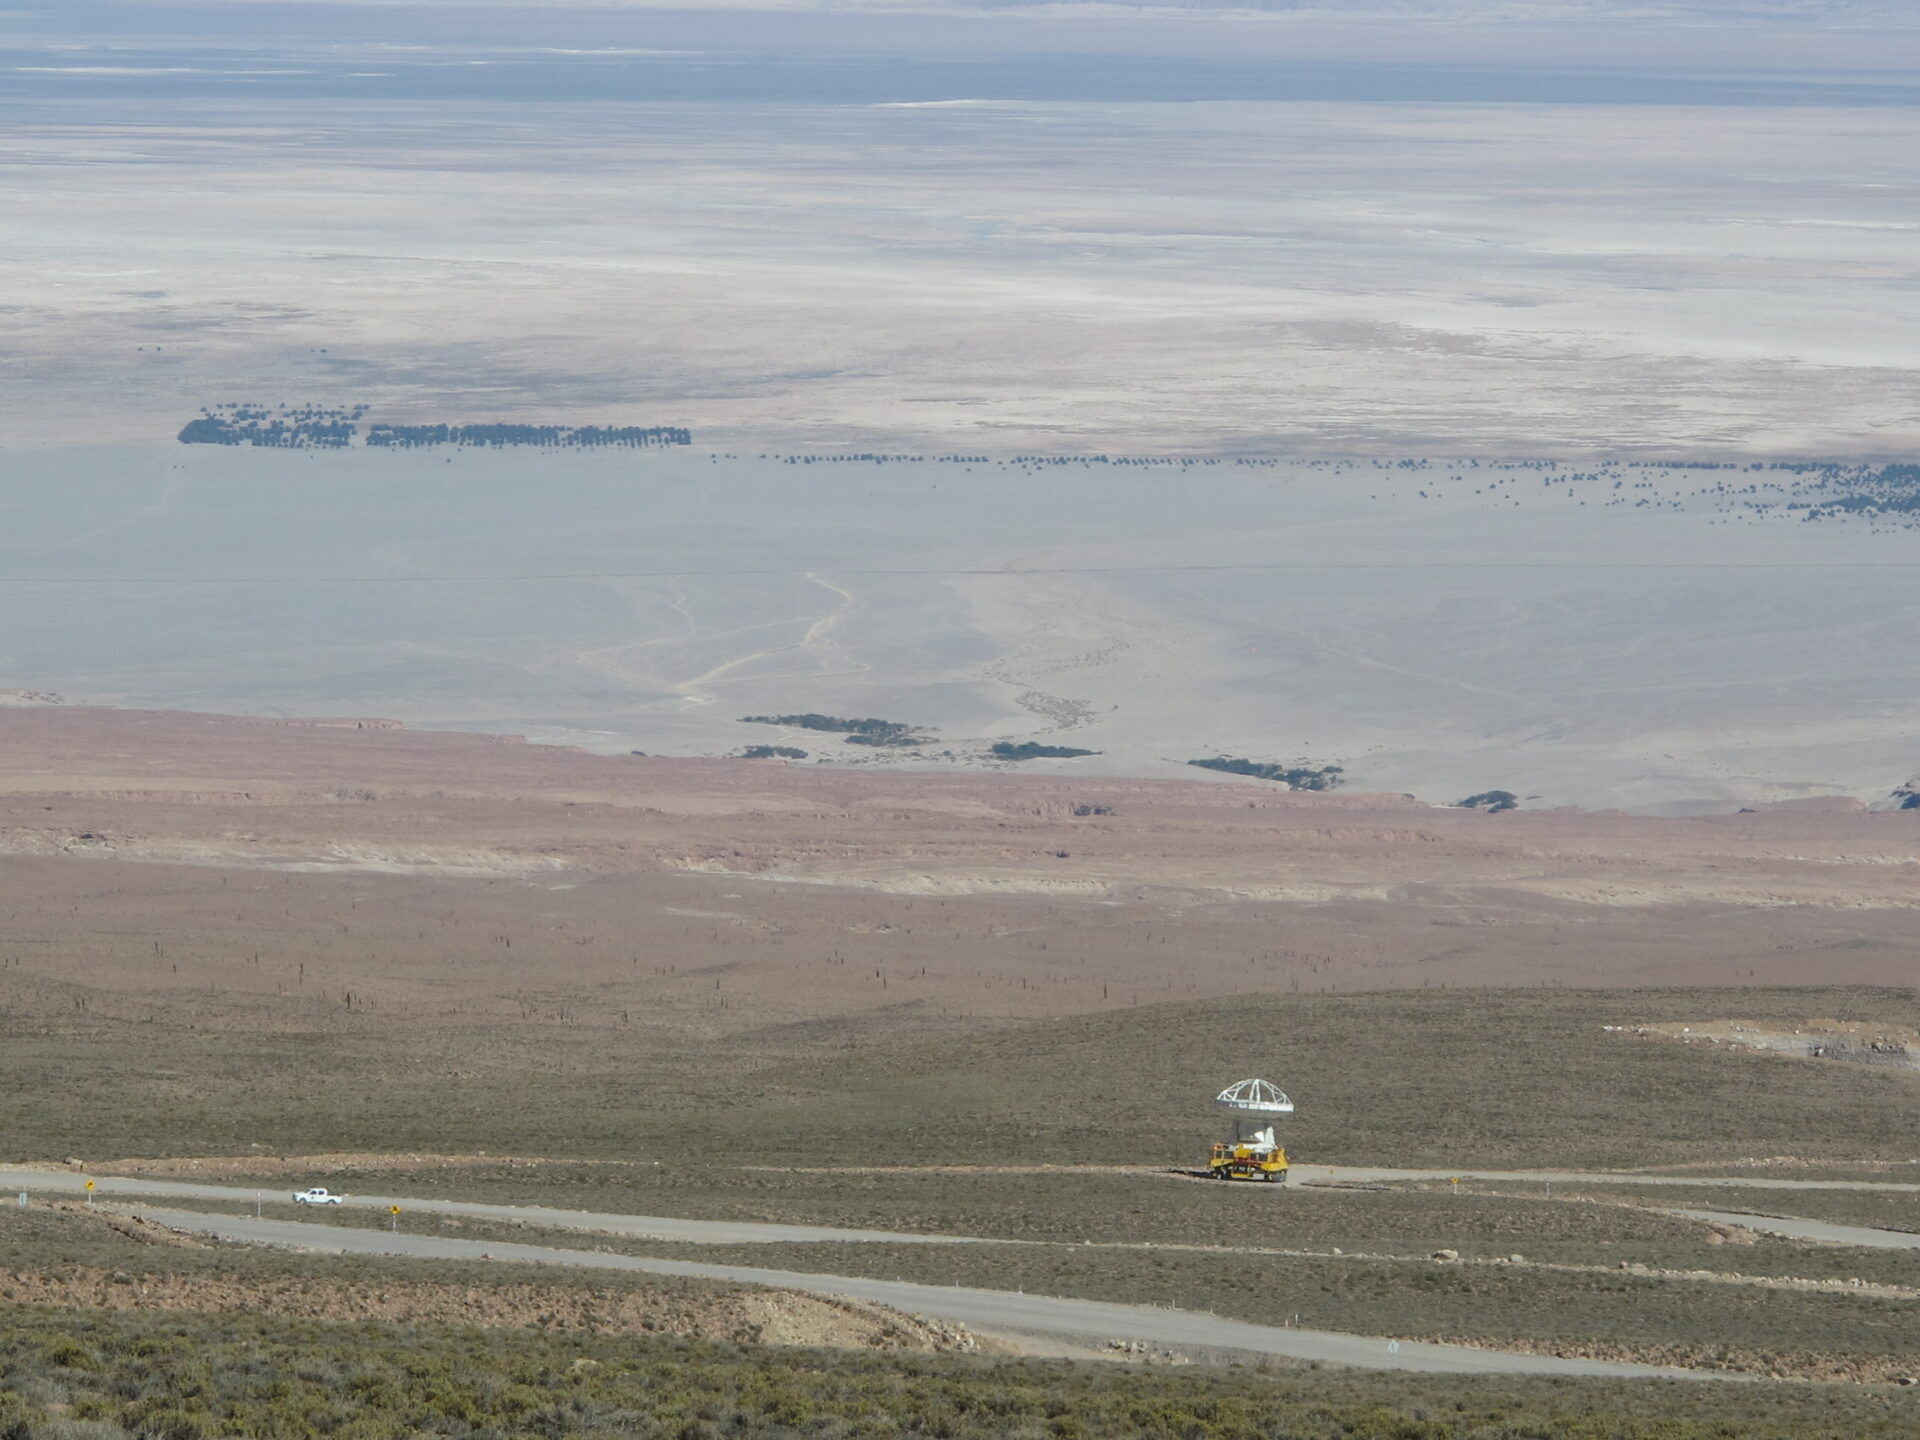

ALMA transporter

ALMA transporter on the way up to Chajnantor.

Credit: ALMA (ESO/NAOJ/NRAO)